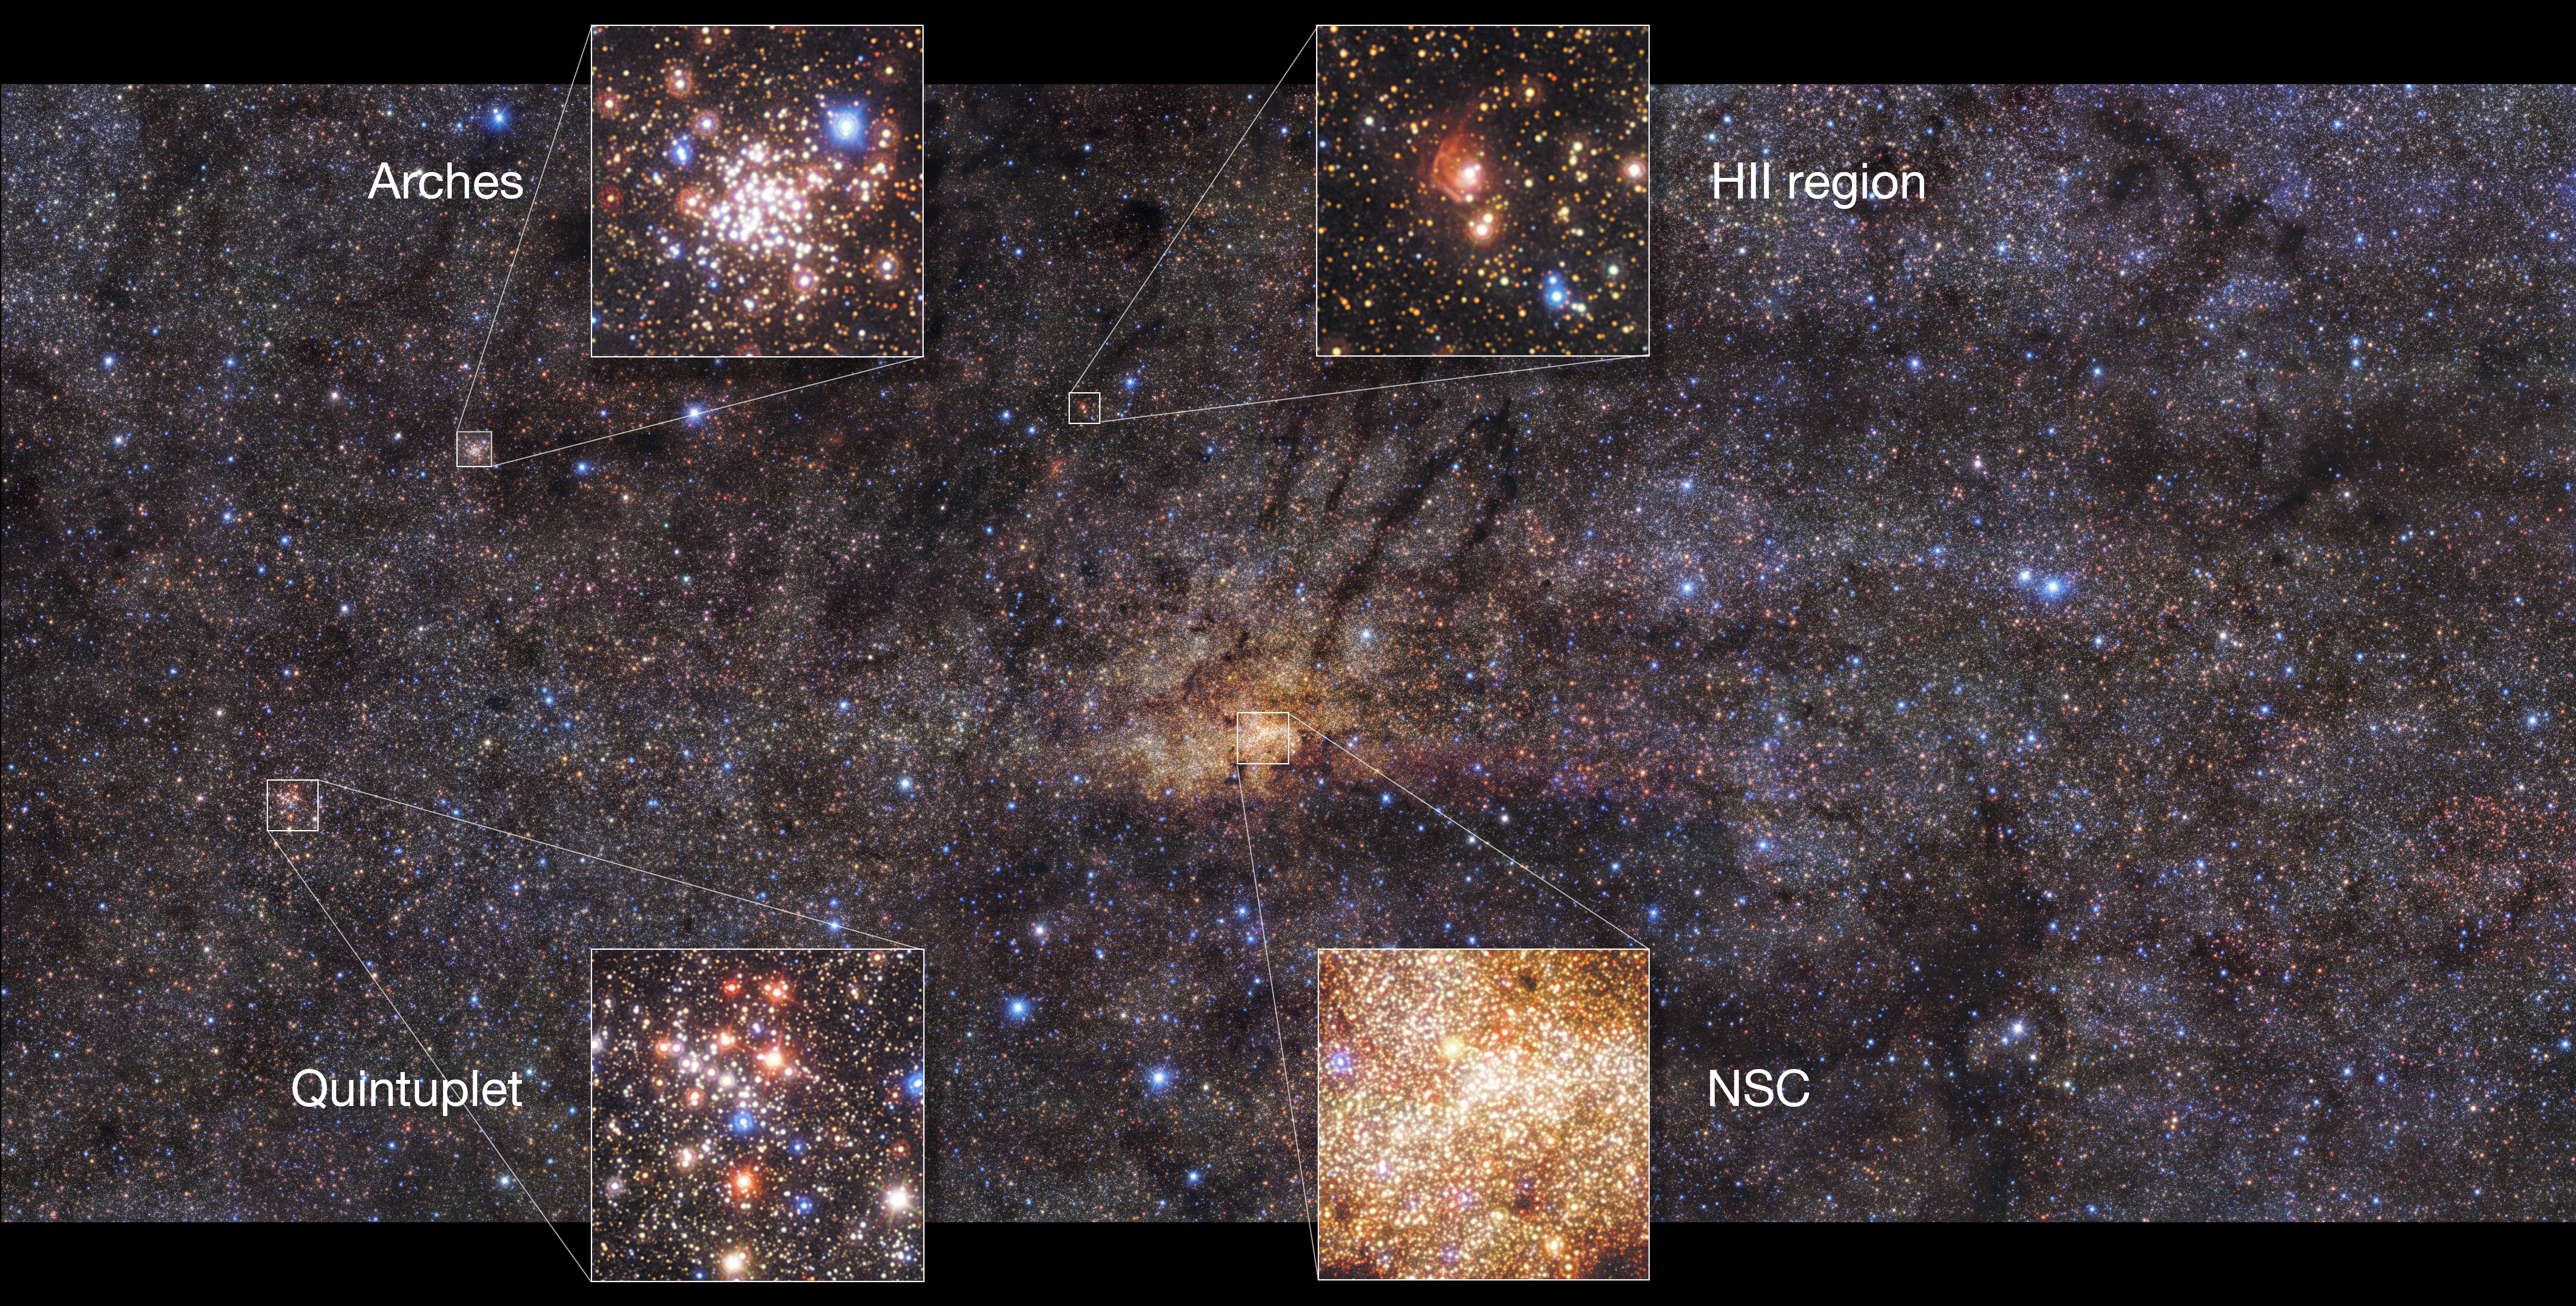

Details of the HAWK-I view of the Milky Way’s central region

This beautiful image of the Milky Way’s central region, taken with the HAWK-I instrument on ESO’s Very Large Telescope, shows interesting features of this part of our galaxy. This image highlights the Nuclear Star Cluster (NSC) right in the centre and the Arches Cluster, the densest cluster of stars in the Milky Way. Other features include the Quintuplet cluster, which contains five prominent stars, and a region of ionised hydrogen gas (HII).

Credit: ESO/Nogueras-Lara et al.